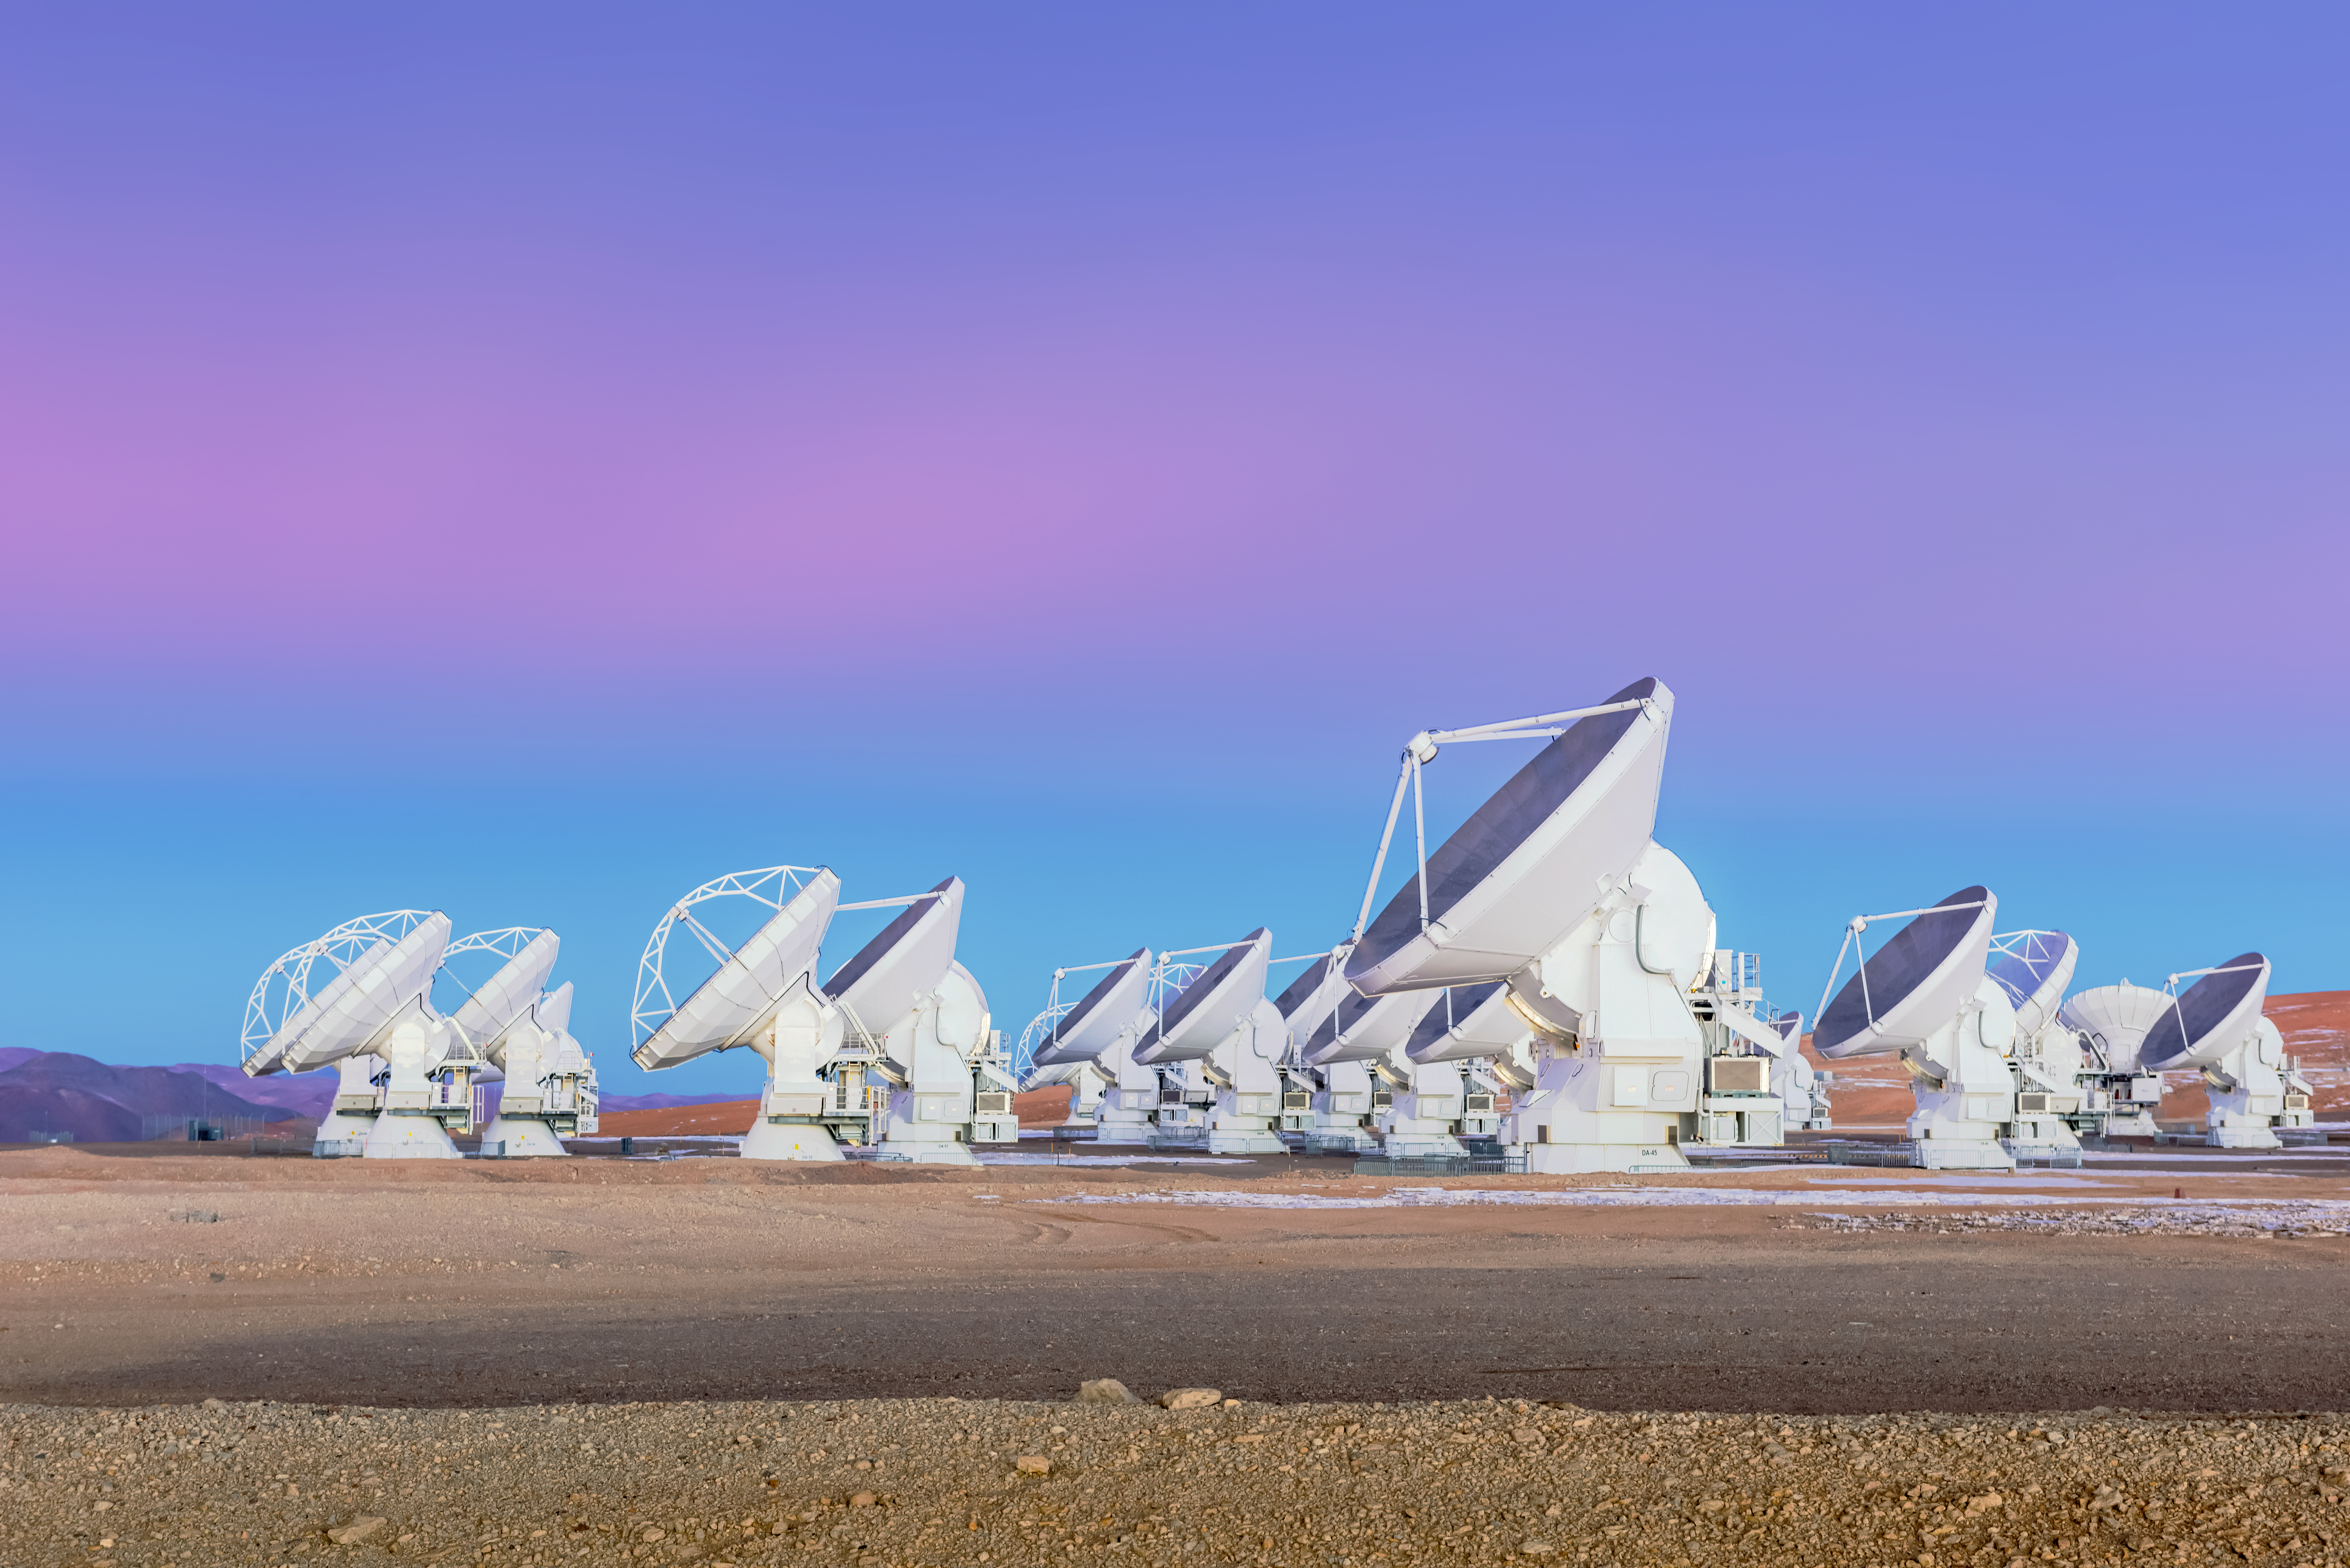

ALMA and the soft-hued sky

The Atacama Large Millimetre/submillimeter Array (ALMA) is one of the most powerful telescopes in the world to study the cold Universe. Its home is the breathtaking Chajnantor Plateau in the Atacama Desert in Chile.

Credit: D. Kordan/ESO